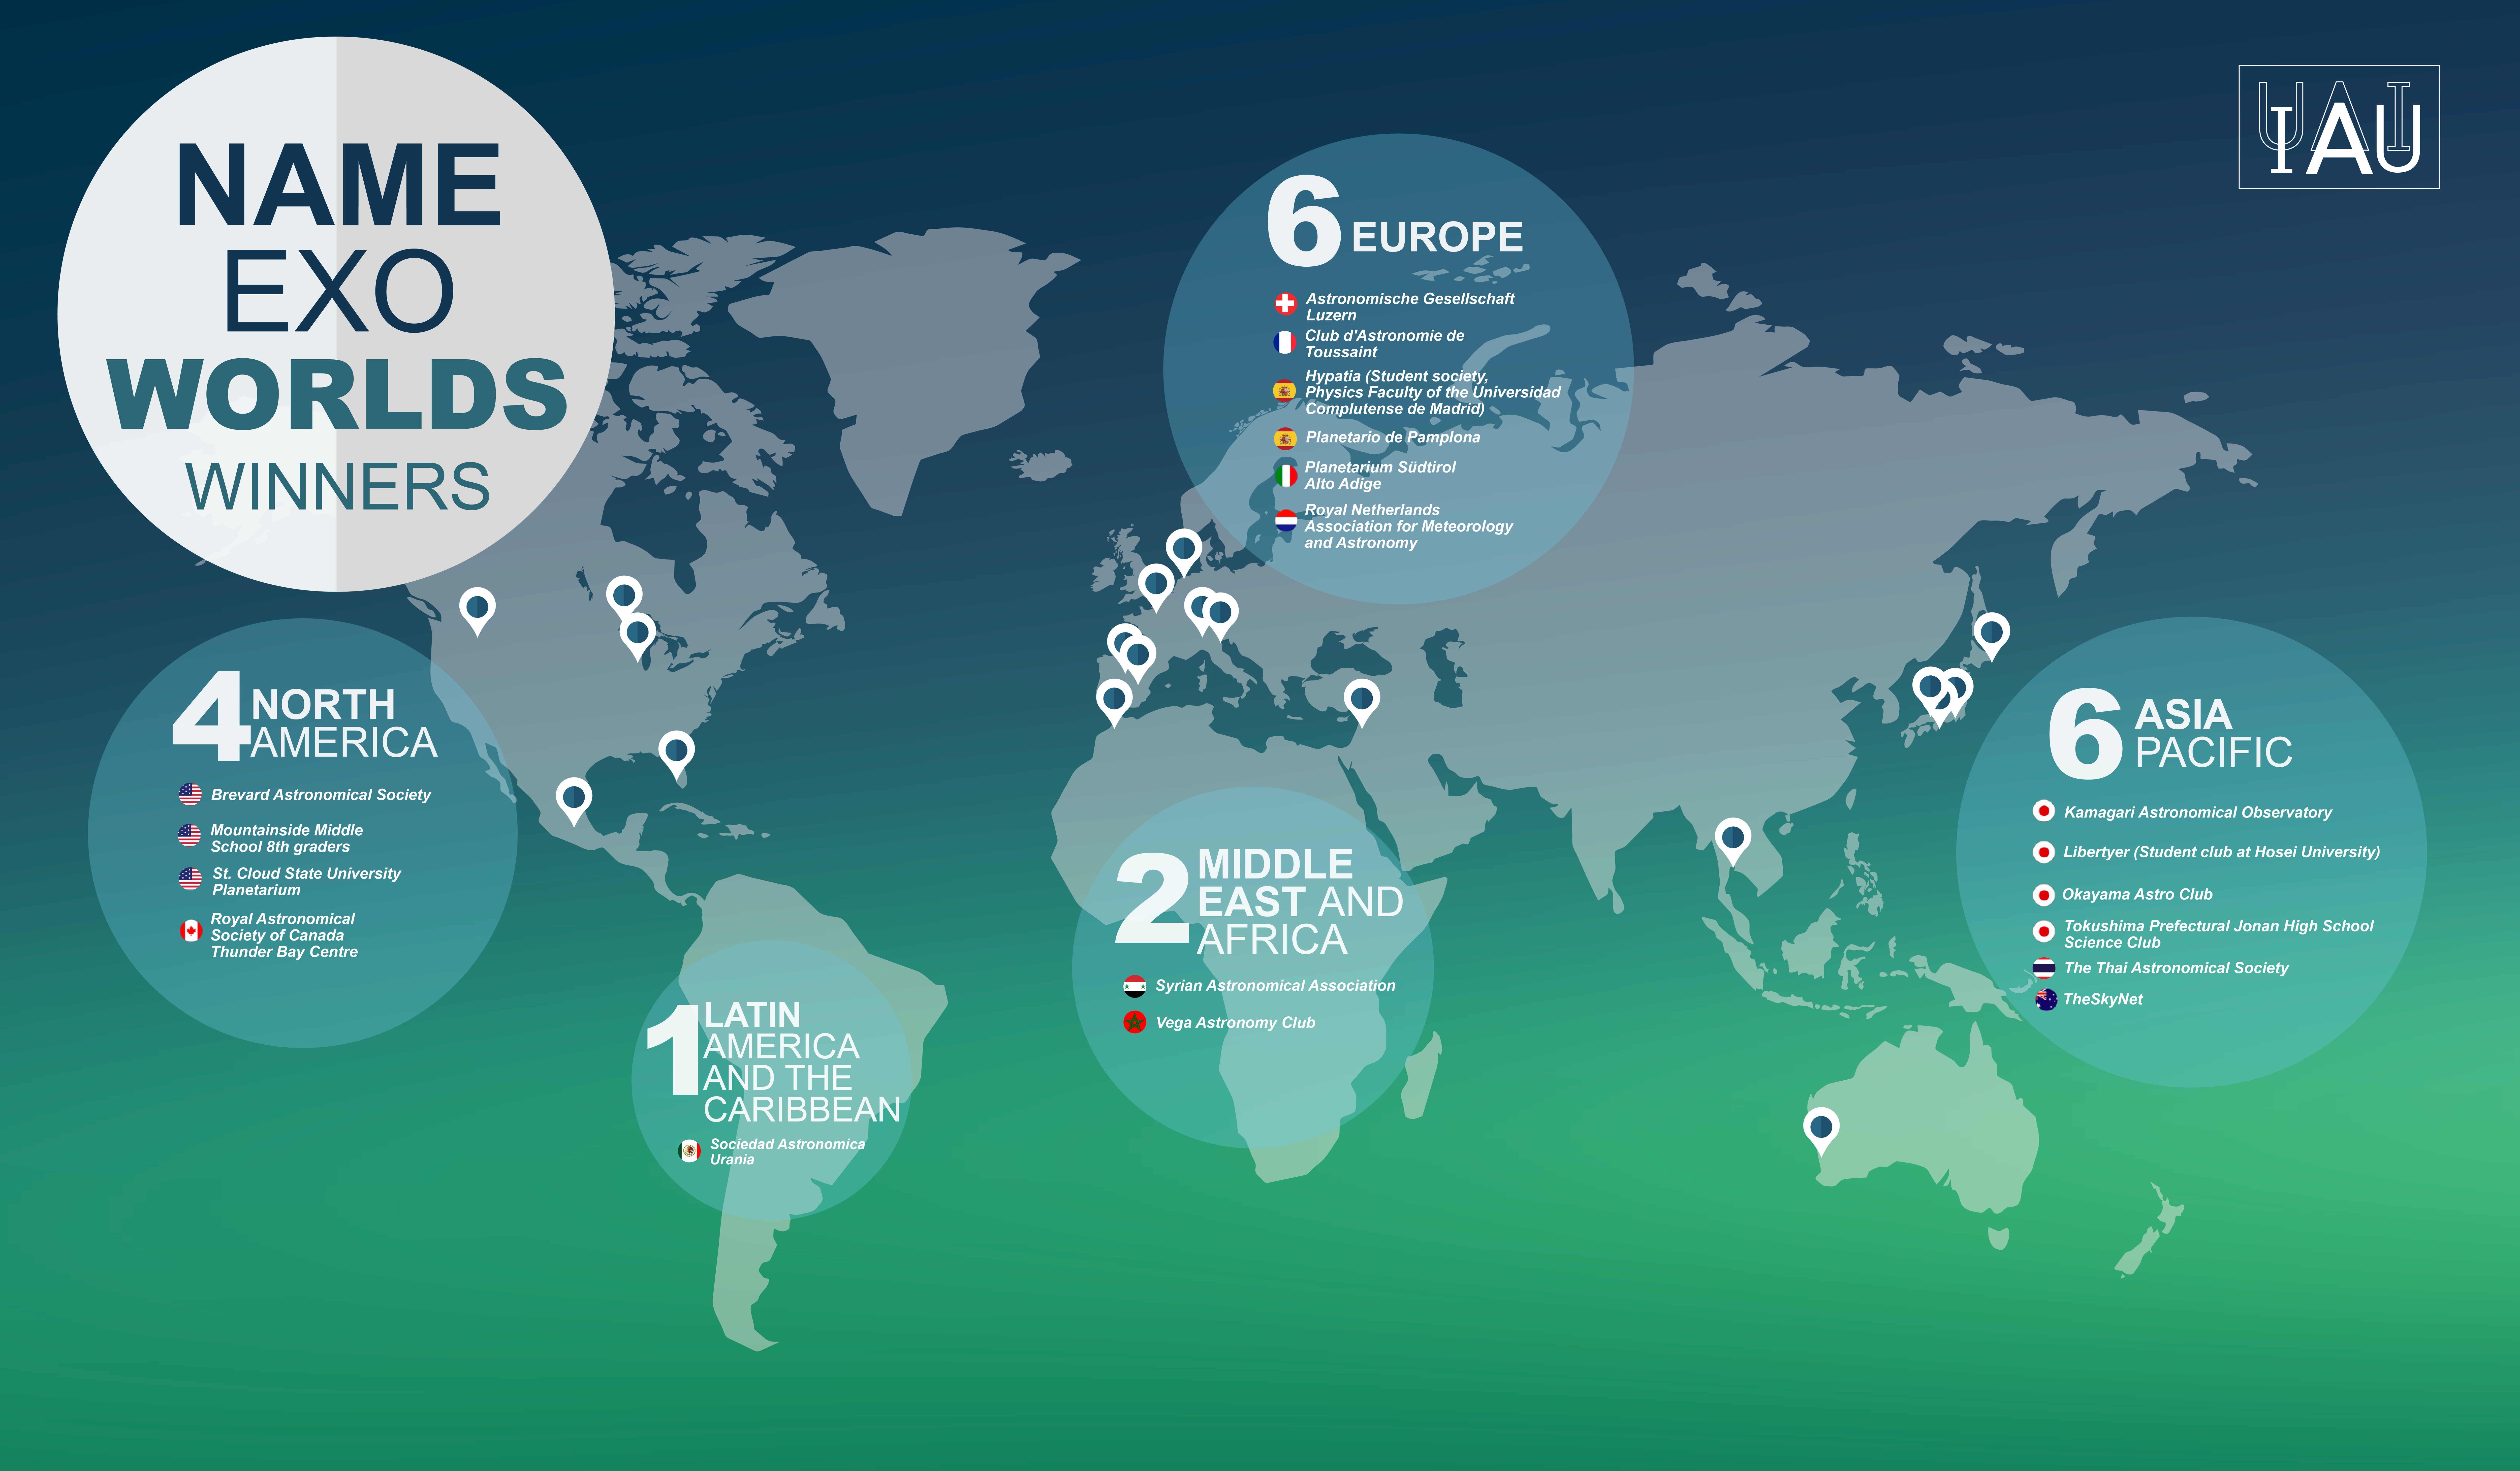

Infographic for the IAU NameExoWorlds

Infographic displaying the locations of the winning proposals for the IAU NameExoWorlds vote are marked on a map of the world. As announced on 15 December 2015, names for 31 exoplanets and 14 host stars, voted for by the public, were accepted and are to be officially sanctioned by the IAU. The winning names are to be used freely in parallel with the existing scientific nomenclature, with due credit to the clubs or organisations that proposed them.

Credit: IAU